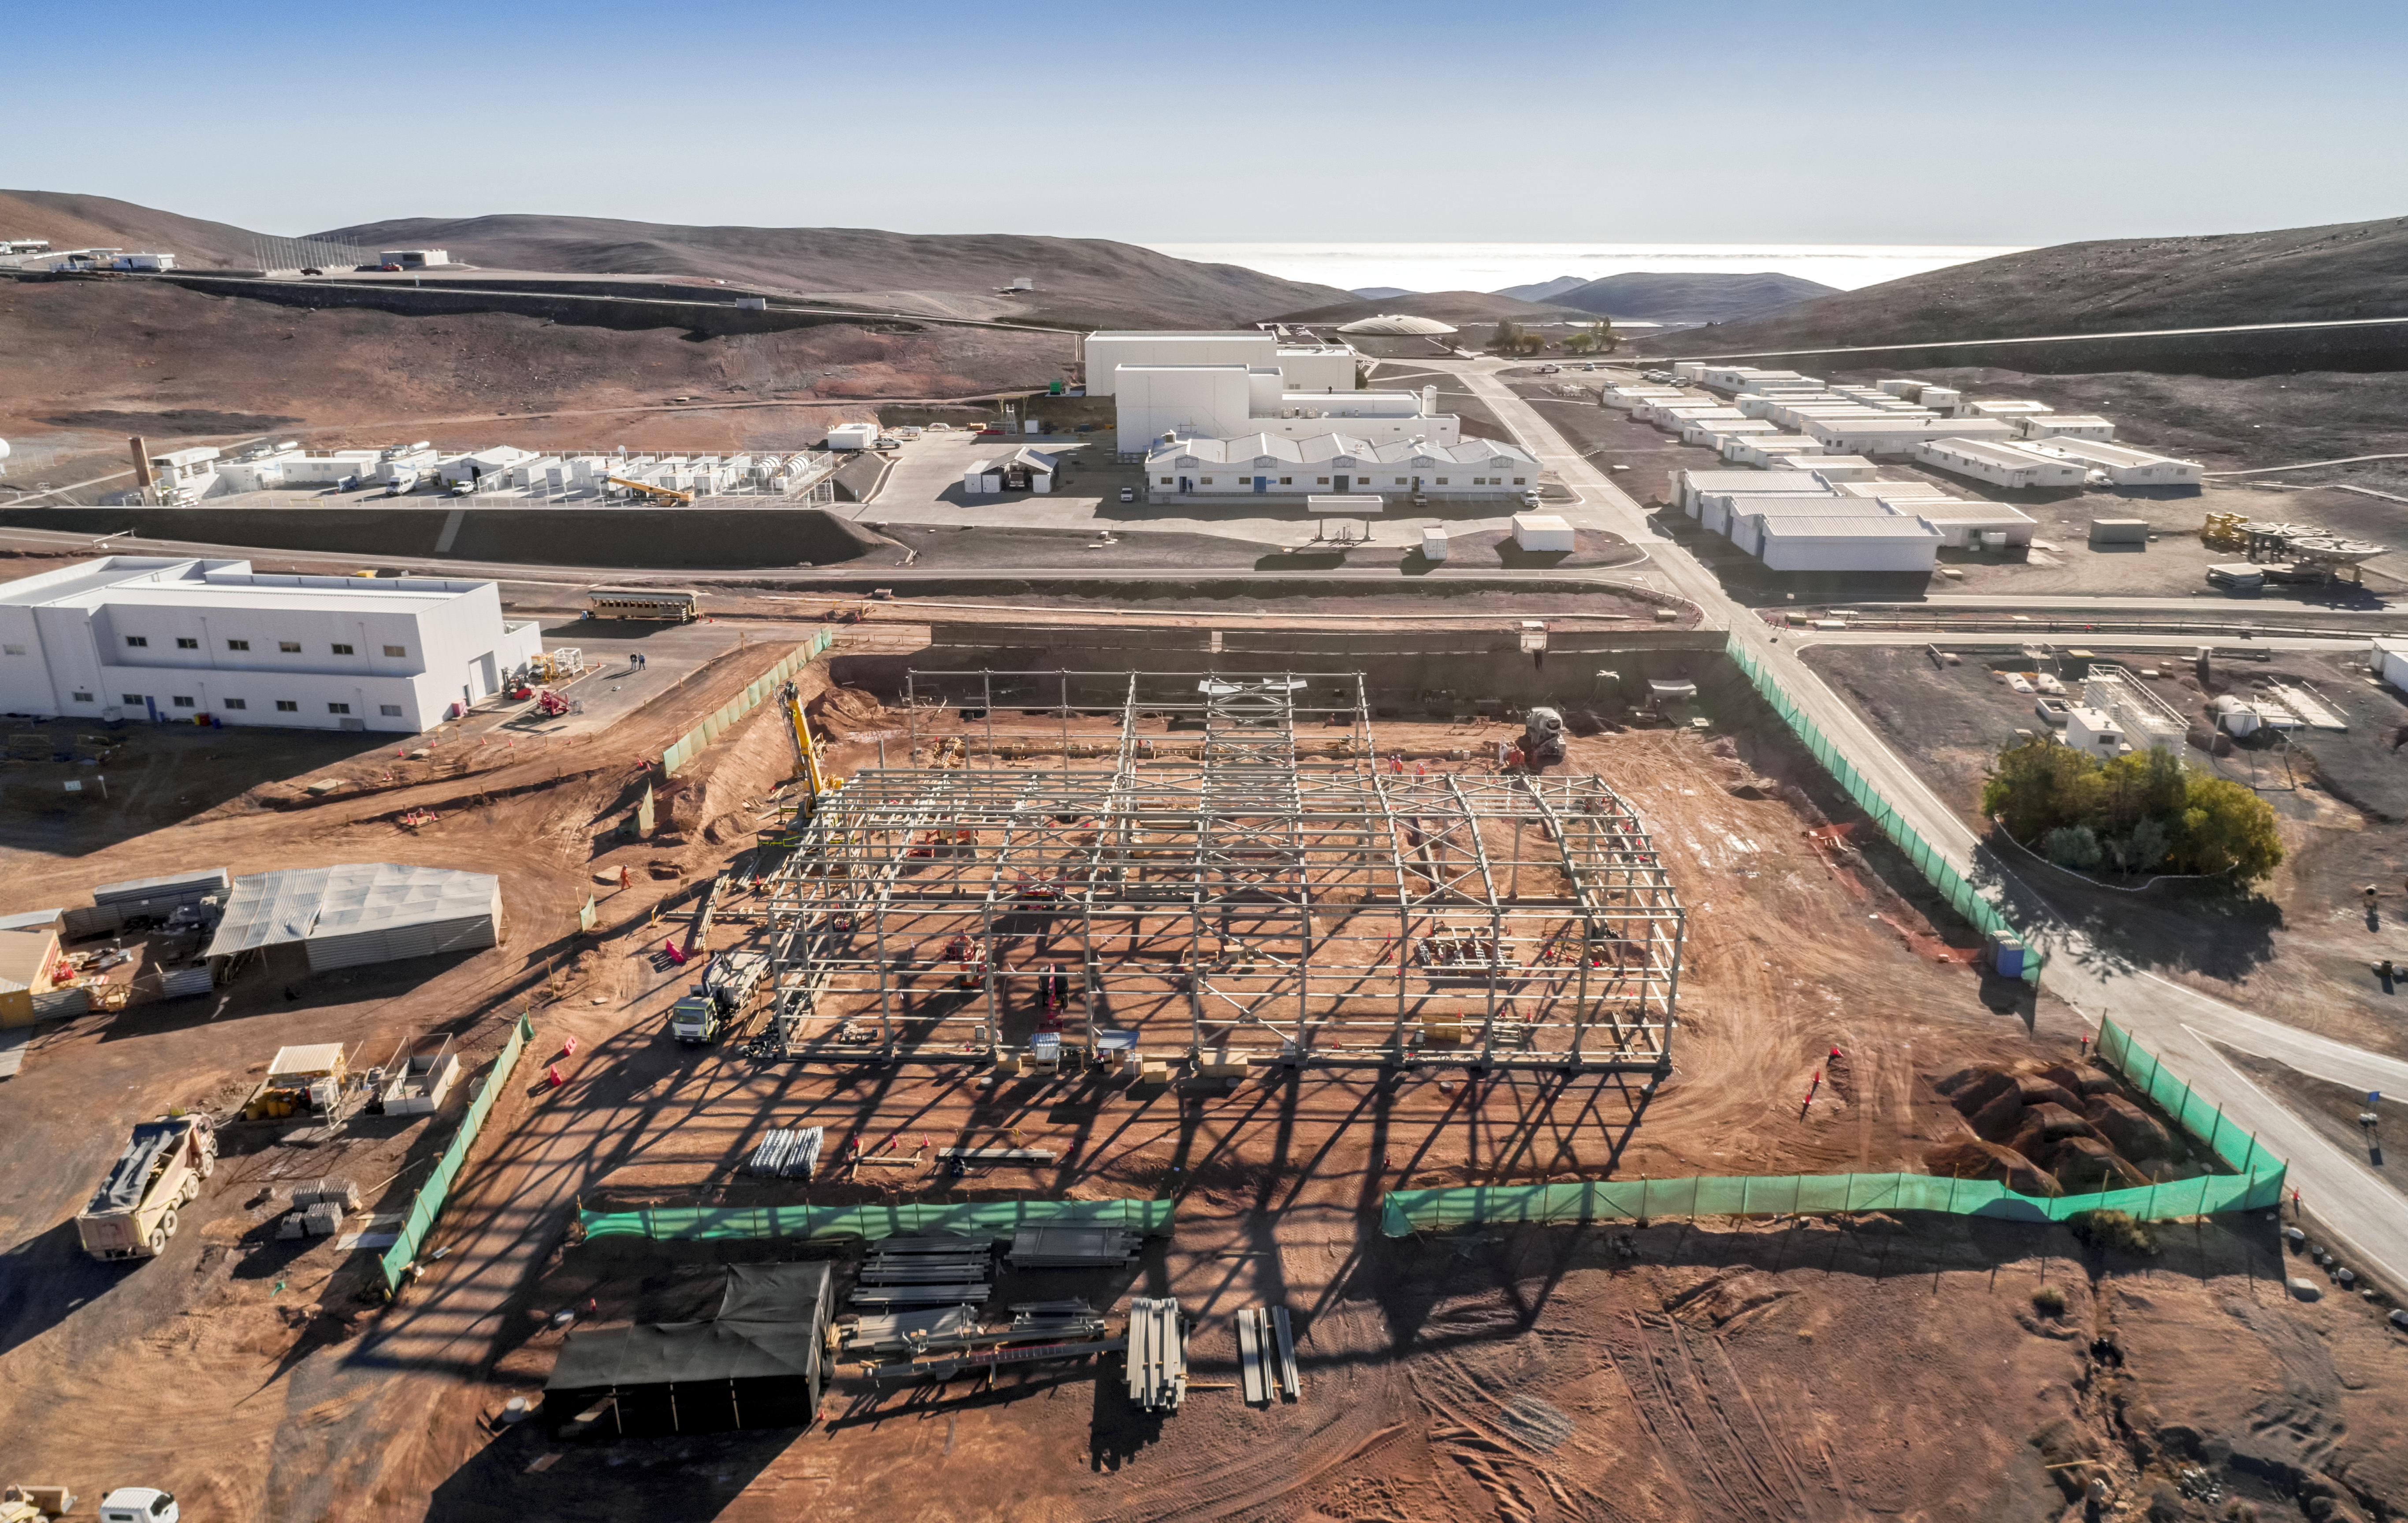

Preparations for the Extremely Large Telescope

Work is in progress at the ELT Technical Facility (ETF) at ESO's Paranal Observatory. This facility will serve as a site for the integration and verification of components of the Extremely Large Telescope, which, when completed, will be the the largest optical telescope in the world: the world's biggest eye on the sky.

Credit: G. Hüdepohl/ESO